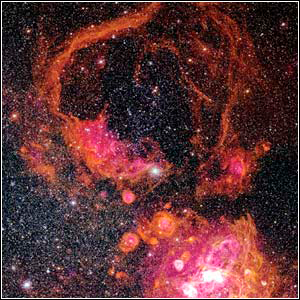

N11 in the Large Magellanic Cloud

Credit: Sean Points, Chris Smith and Mark Hanna, NOAO/AURA/NSF.